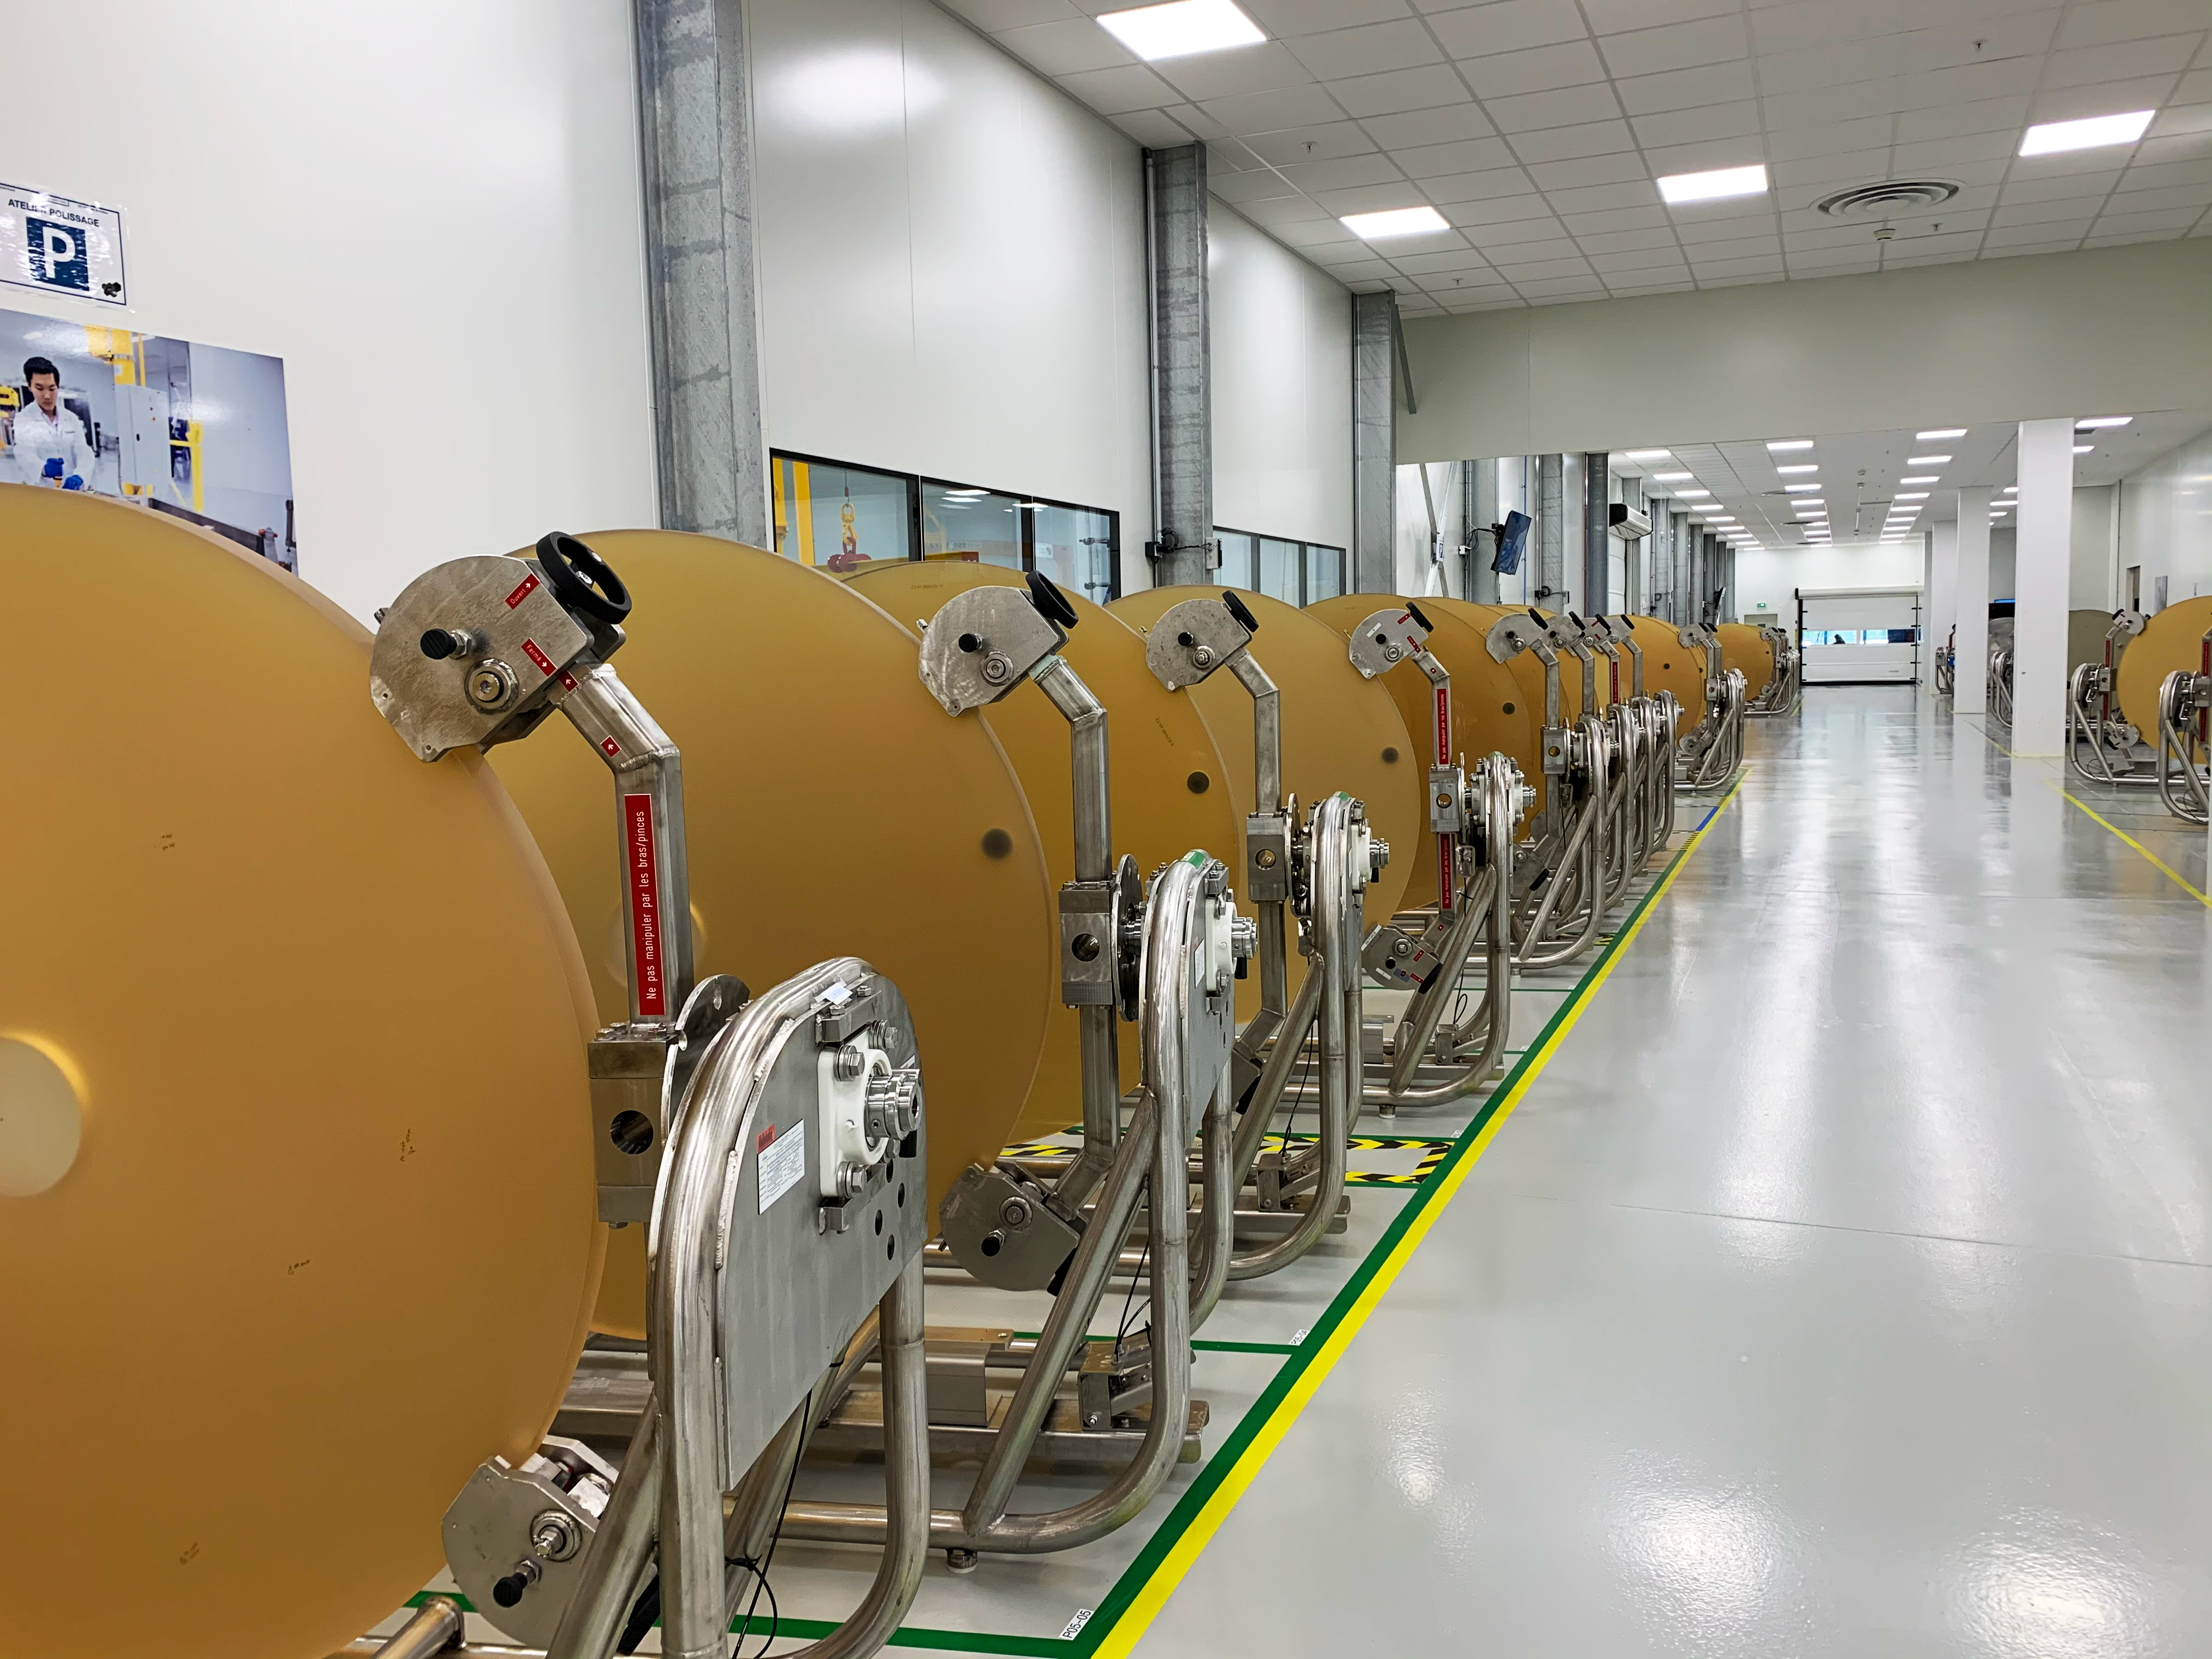

ELT M1 segment blanks queuing in the Safran Reosc polishing facilities

Primary mirror, M1, segments of ESO’s Extremely Large Telescope (ELT) awaiting polishing at Safran Reosc facilities in France. M1 segments begin their life as blanks made of Zerodur©, a glass-ceramic material. After the casting and machining of the blanks to their approximate shape, the segments are delivered to Safran Reosc in France, who are responsible for shaping them and mounting them on their support systems, as well as for polishing and testing.

Credit: Safran